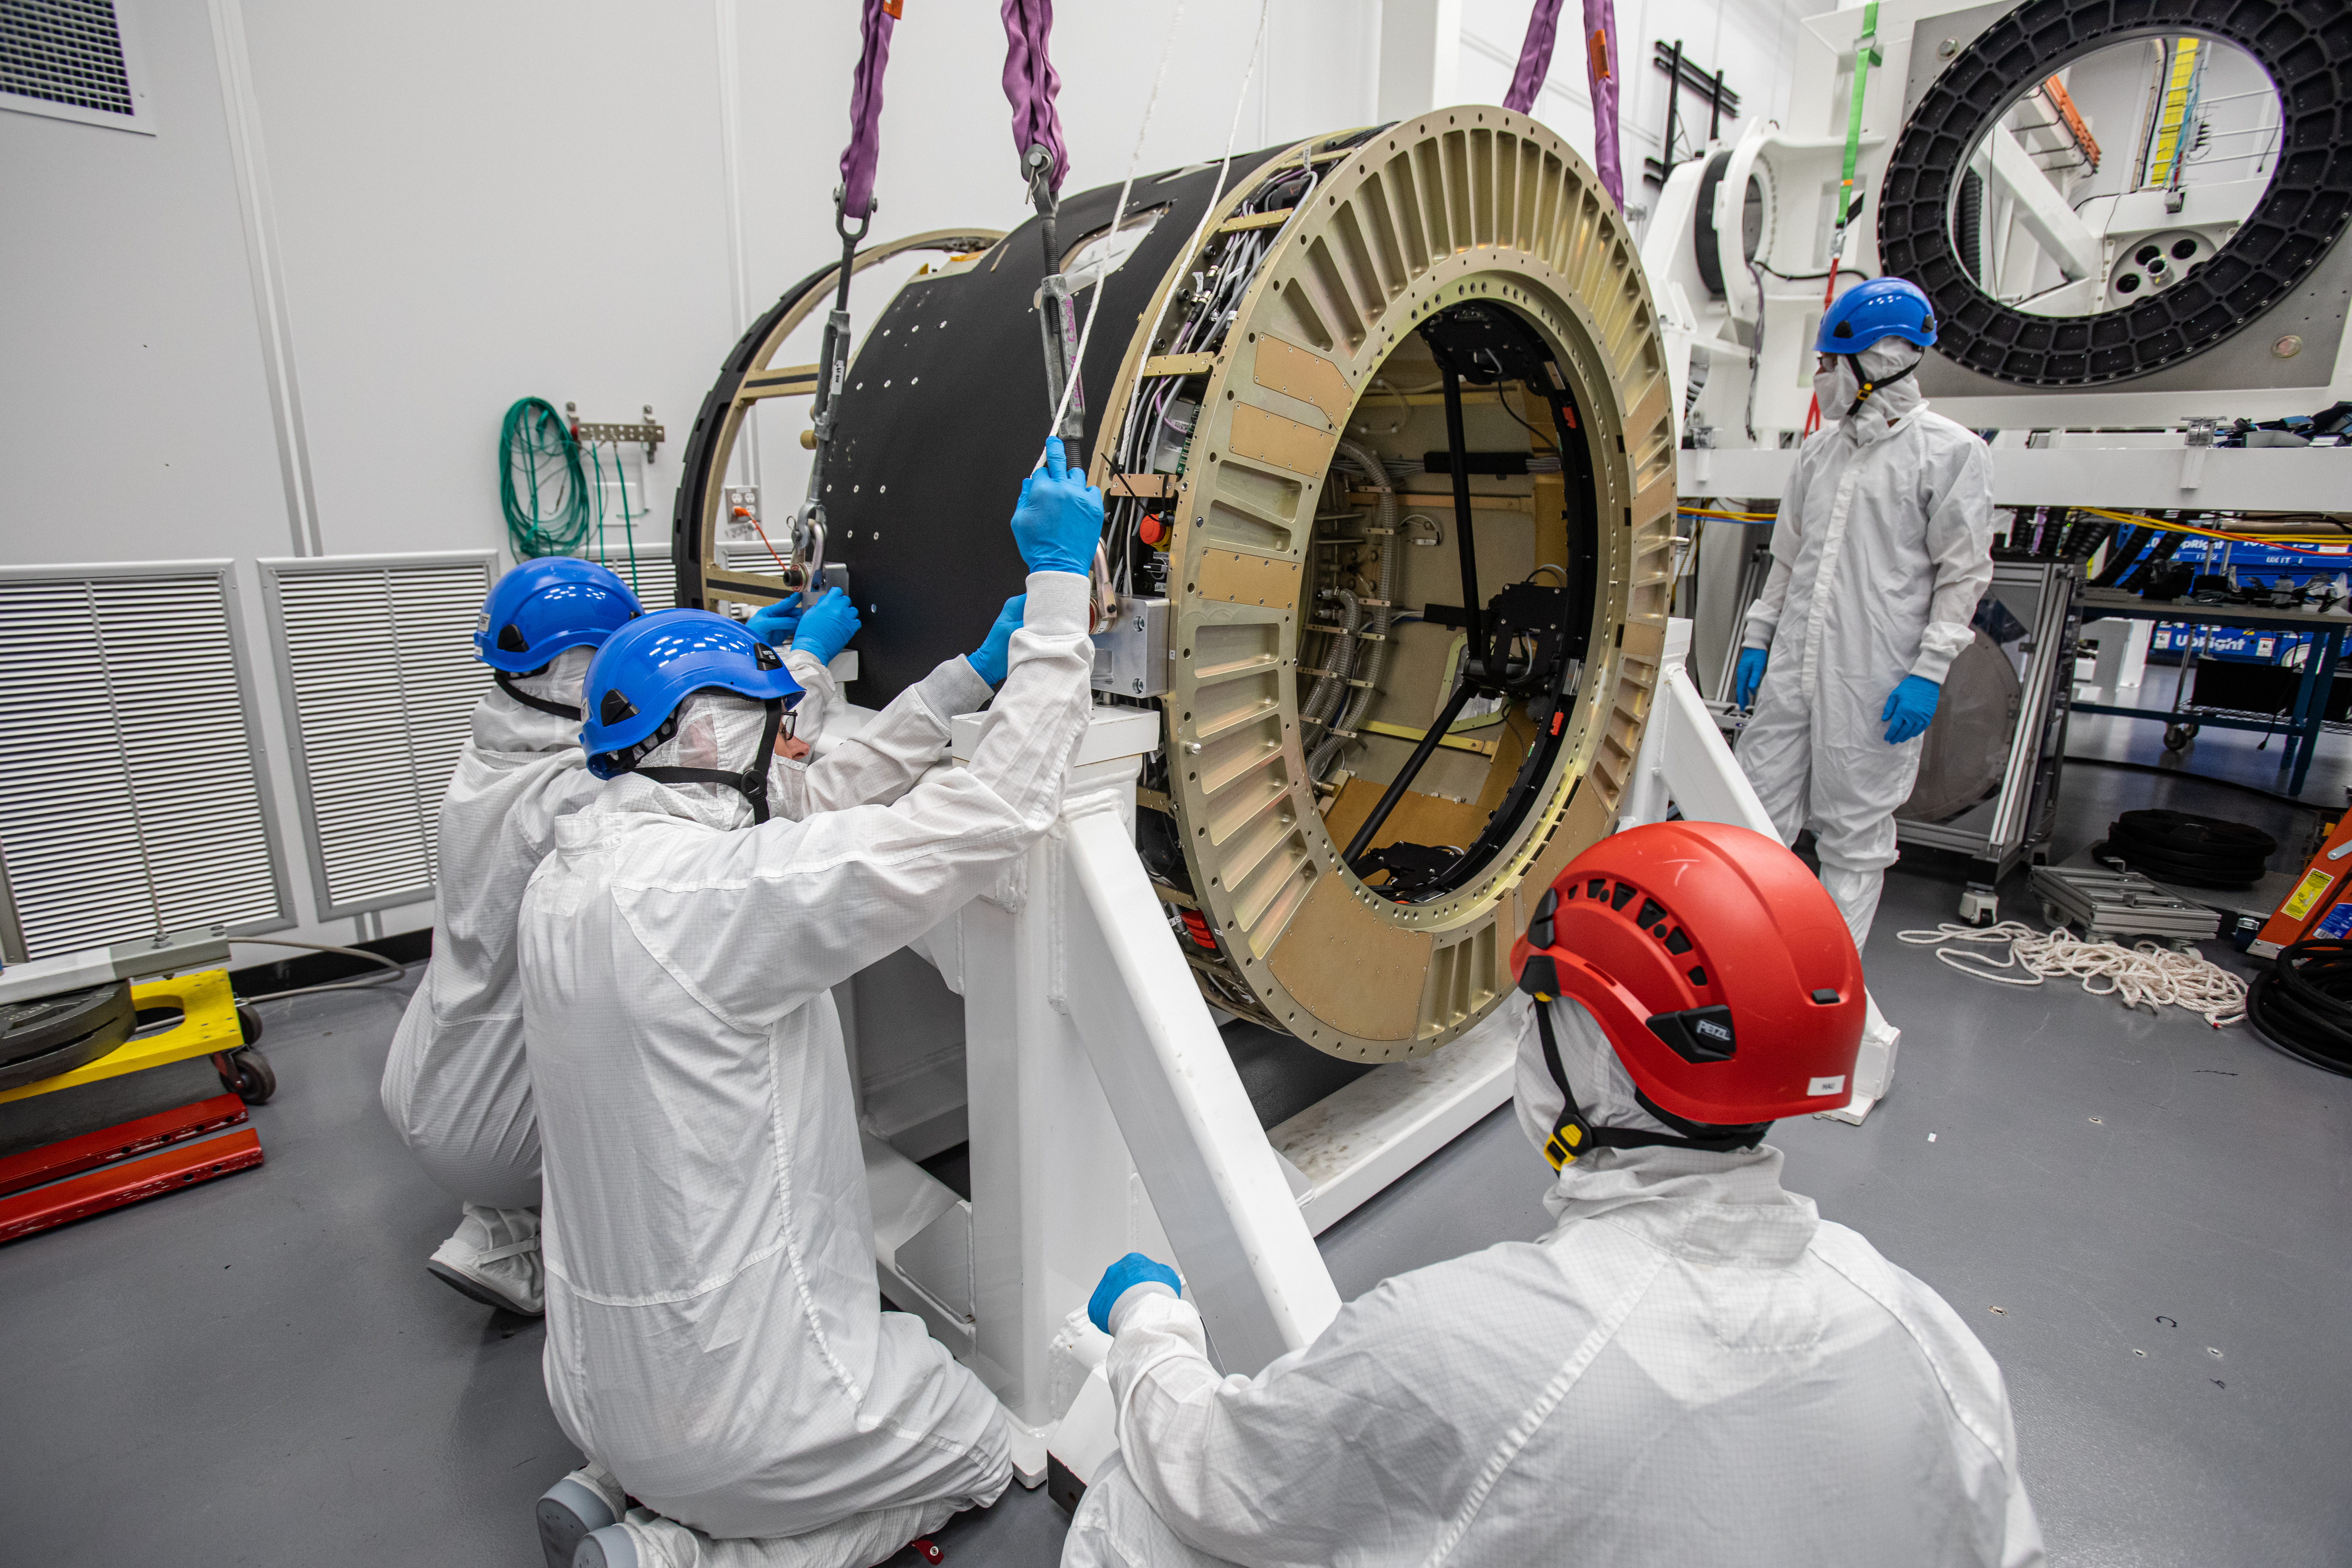

LSST Camera Body Lift

The LSST team successfully completed a lift of the camera body on April 4.

Credit: Jacqueline Ramseyer Orrell/SLAC National Accelerator Laboratory